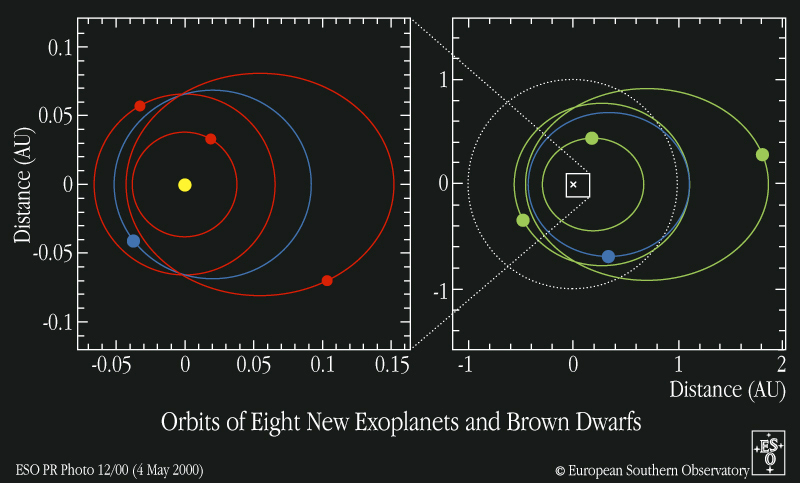

Orbits of eight new exoplanets and brown dwarfs

A representation of the sizes and shapes of the orbits of the eight new planetary and brown-dwarf candidates. The colours indicate the deduced minimum masses: about one Saturn mass or less (red); between 1 and 3 Jupiter masses (green); above 10 Jupiter masses (blue). The dashed line indicates the size of the Earth's orbit (radius 150 million km).

Credit: ESO